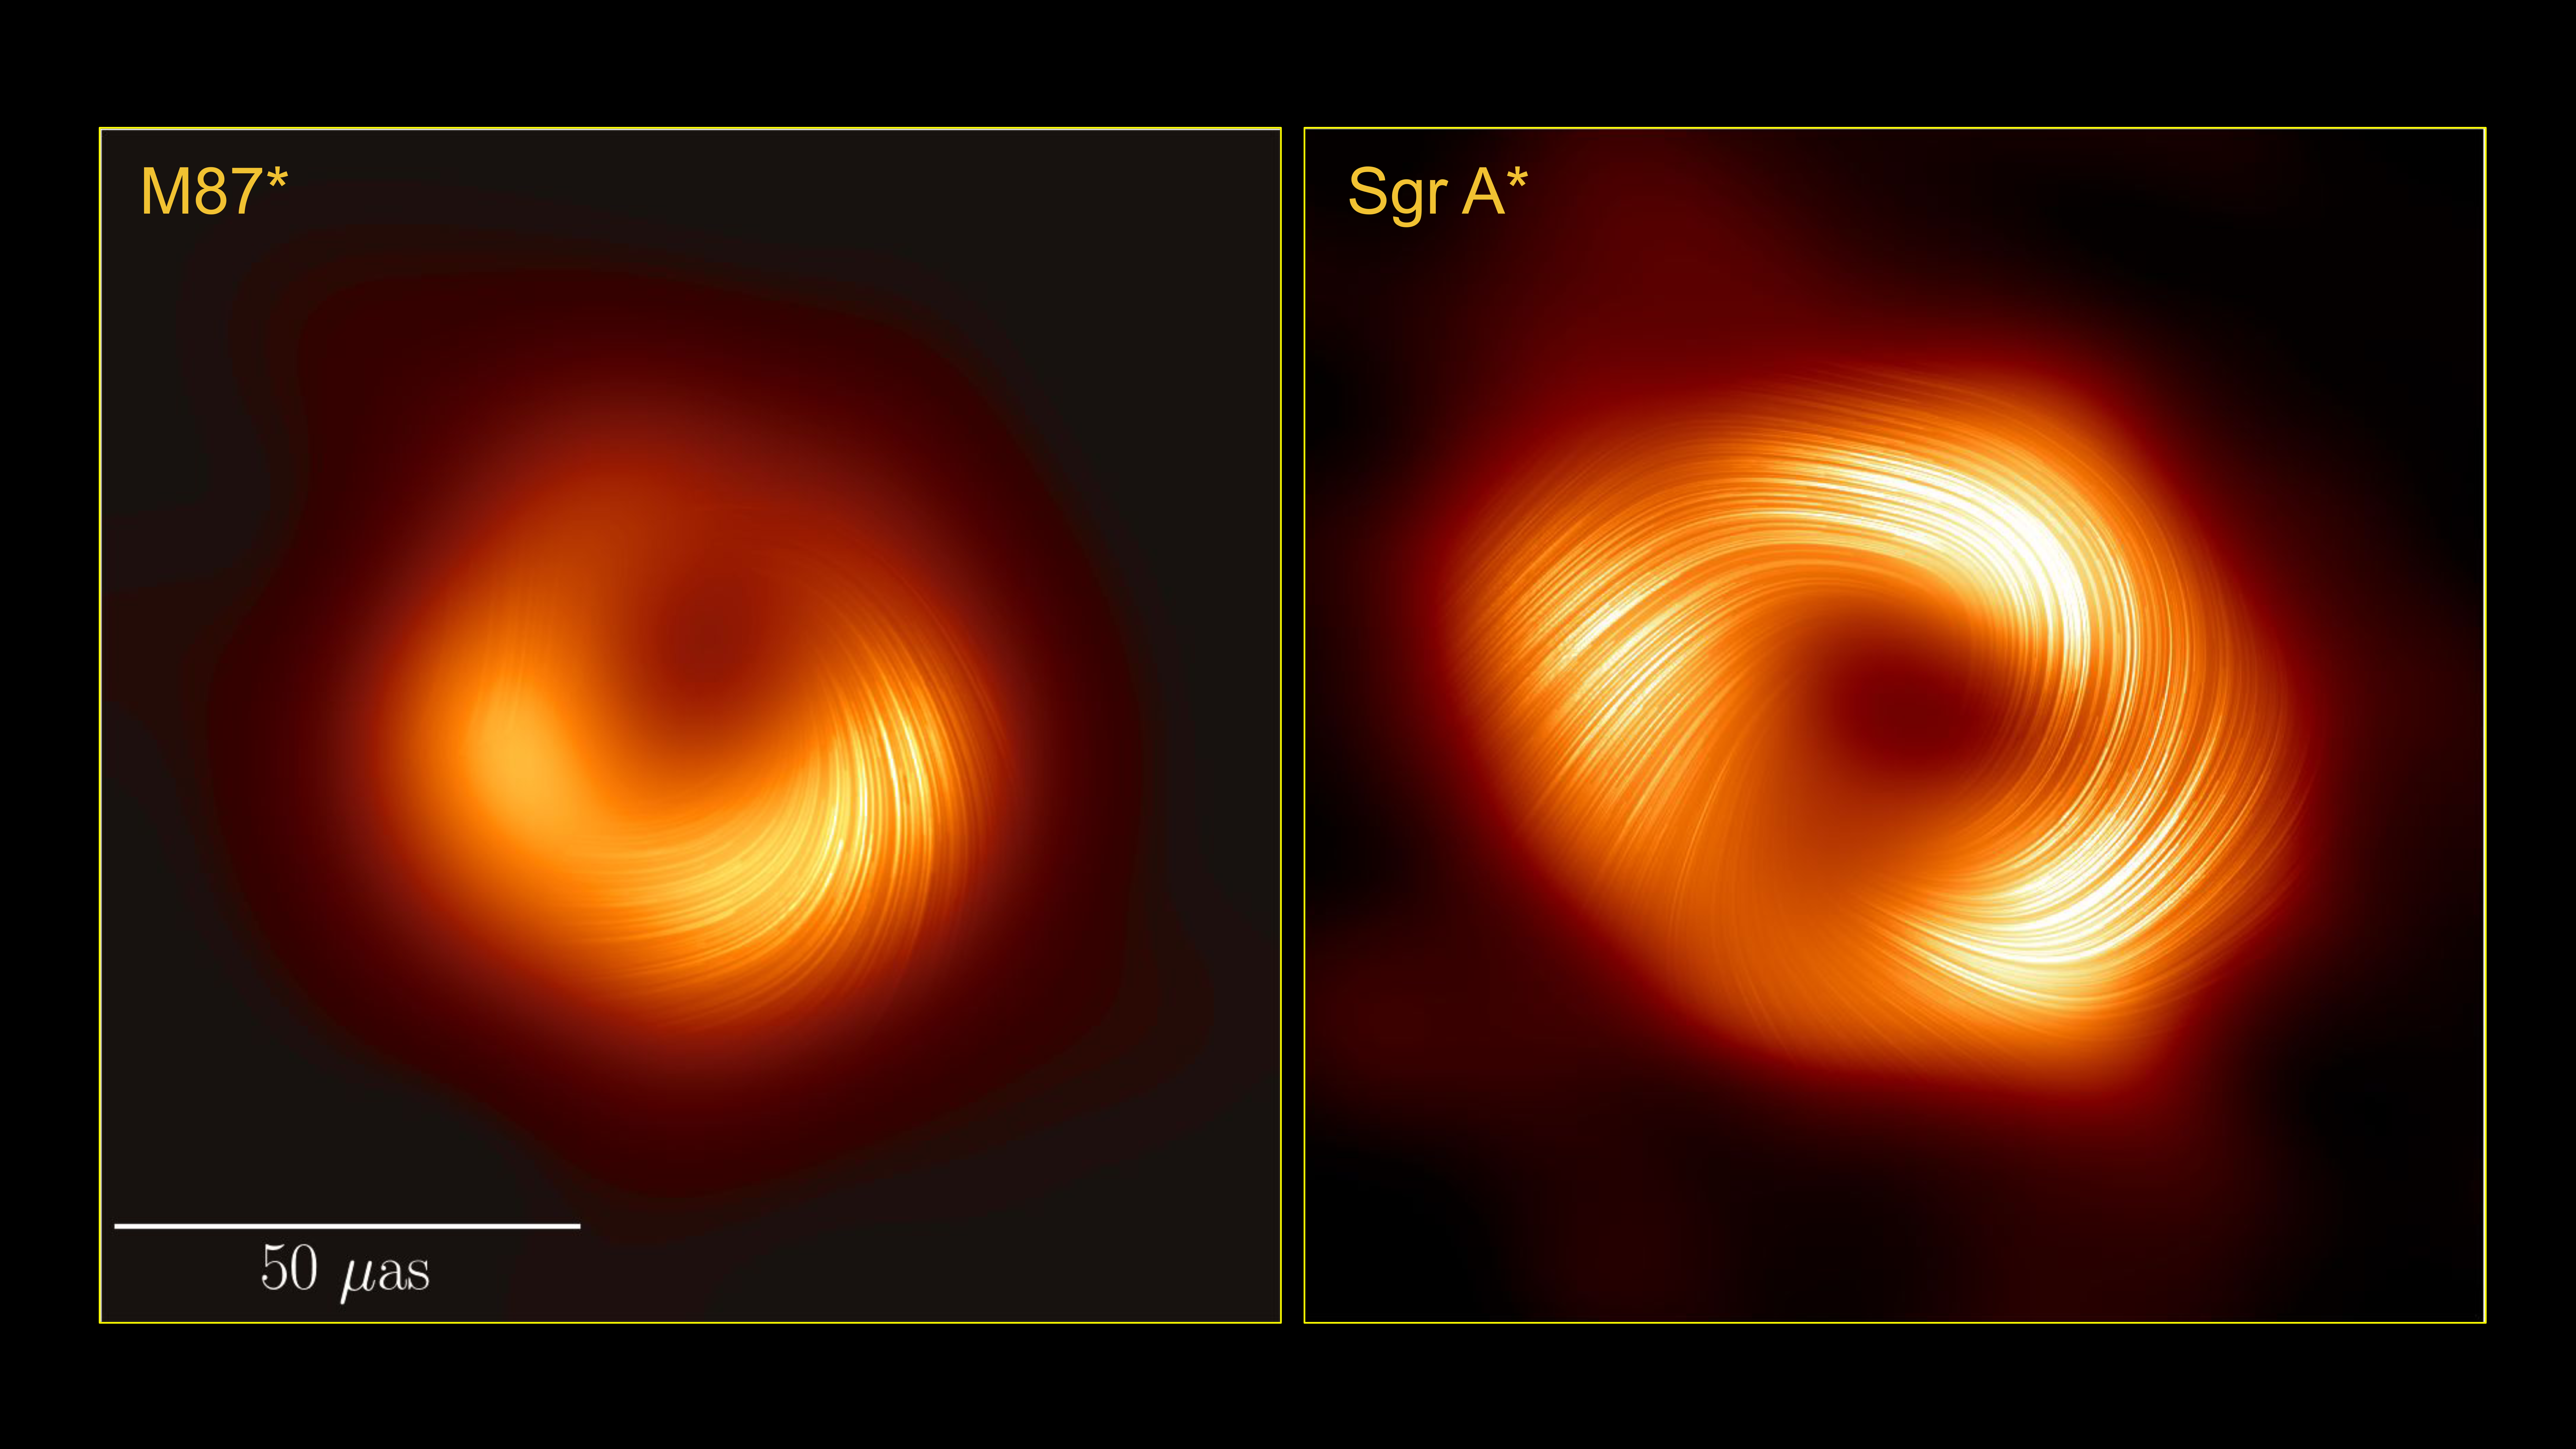

M87* and Sgr A* side-by-side in polarised light

Seen here in polarised light, this side-by-side image of the supermassive black holes M87* and Sagittarius A* indicates to scientists that these beasts have similar magnetic field structures. This is significant because it suggests that the physical processes that govern how a black hole feeds and launches a jet may be universal features amongst supermassive black holes.

The scale shows the apparent size on the sky of these images, in units of micro-arcseconds. A finger held at arm's length measures 1 degree on the sky; a micro-arcsecond is 3.6 billion times smaller than that. In context, the images of these black holes have an apparent size similar to that of a donut on the surface of the Moon.

Credit: EHT Collaboration